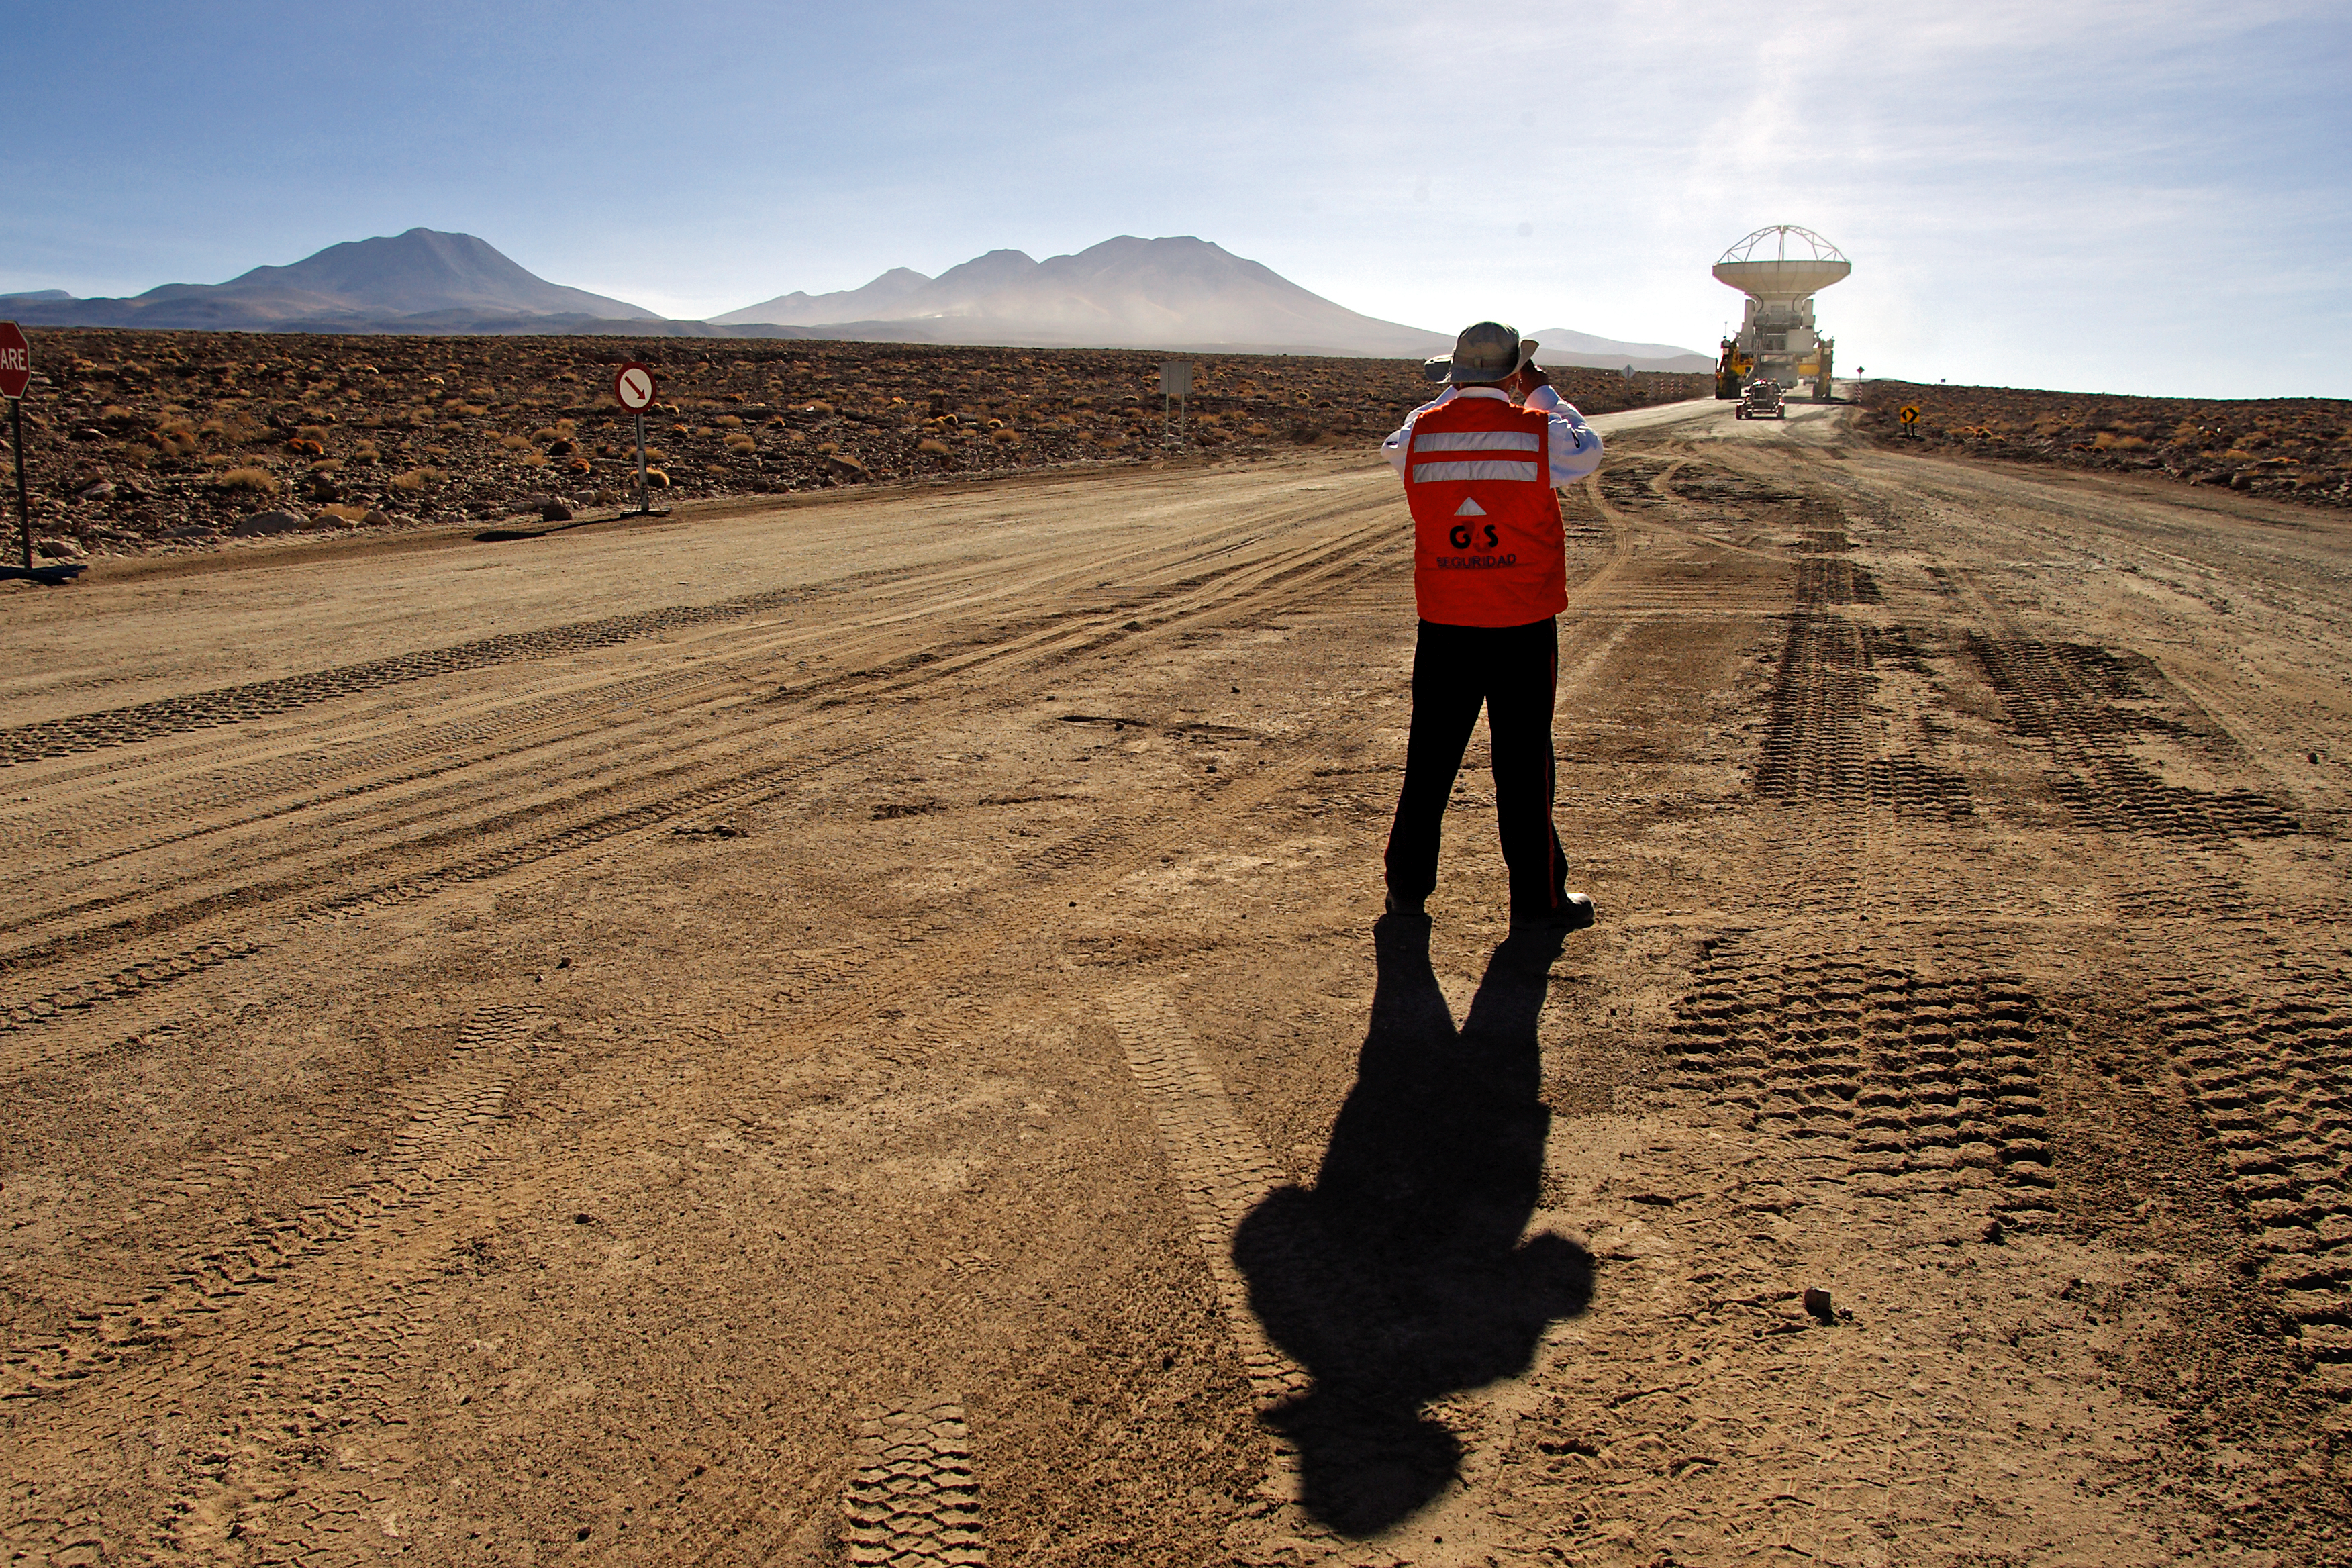

Antenna and transporter

ALMA antenna and transporter in the desert.

Credit: AUI/NRAO, Carlos Padilla